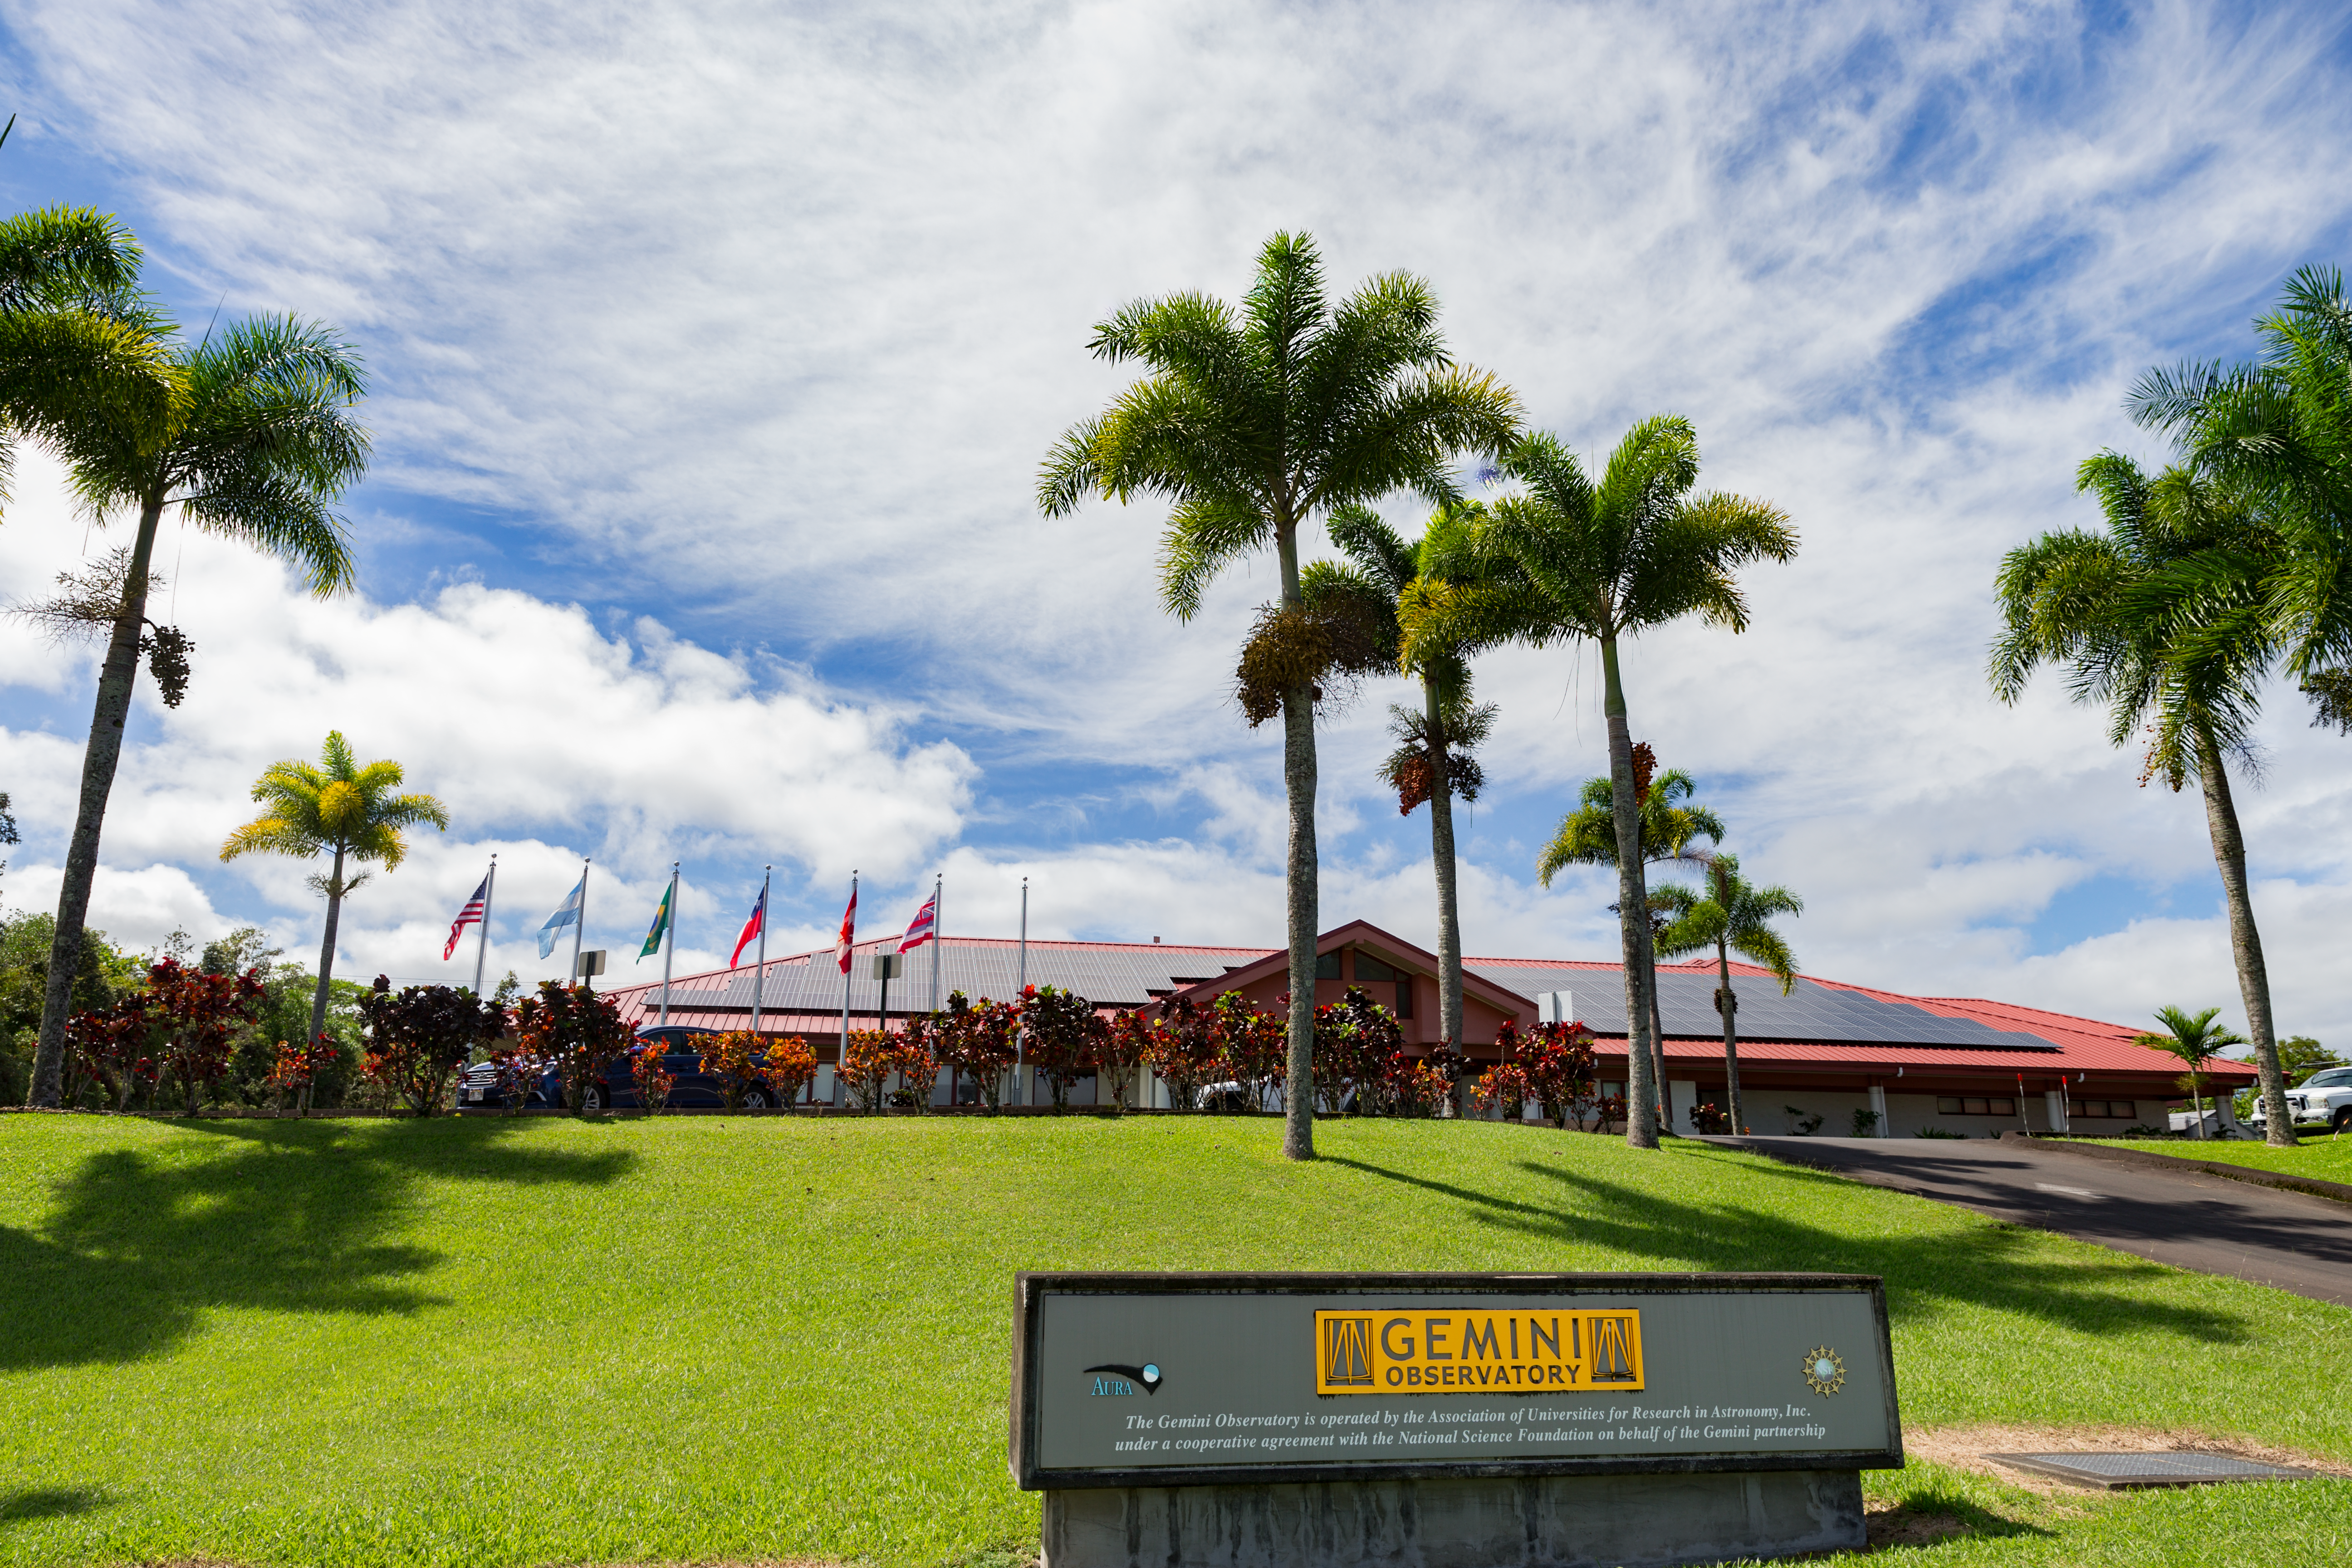

Solar panels on the roof of Gemini North Base

Solar panels on the roof of Gemini North Base.

Credit: International Gemini Observatory/NSF NOIRLab/AURA/J. Pollard